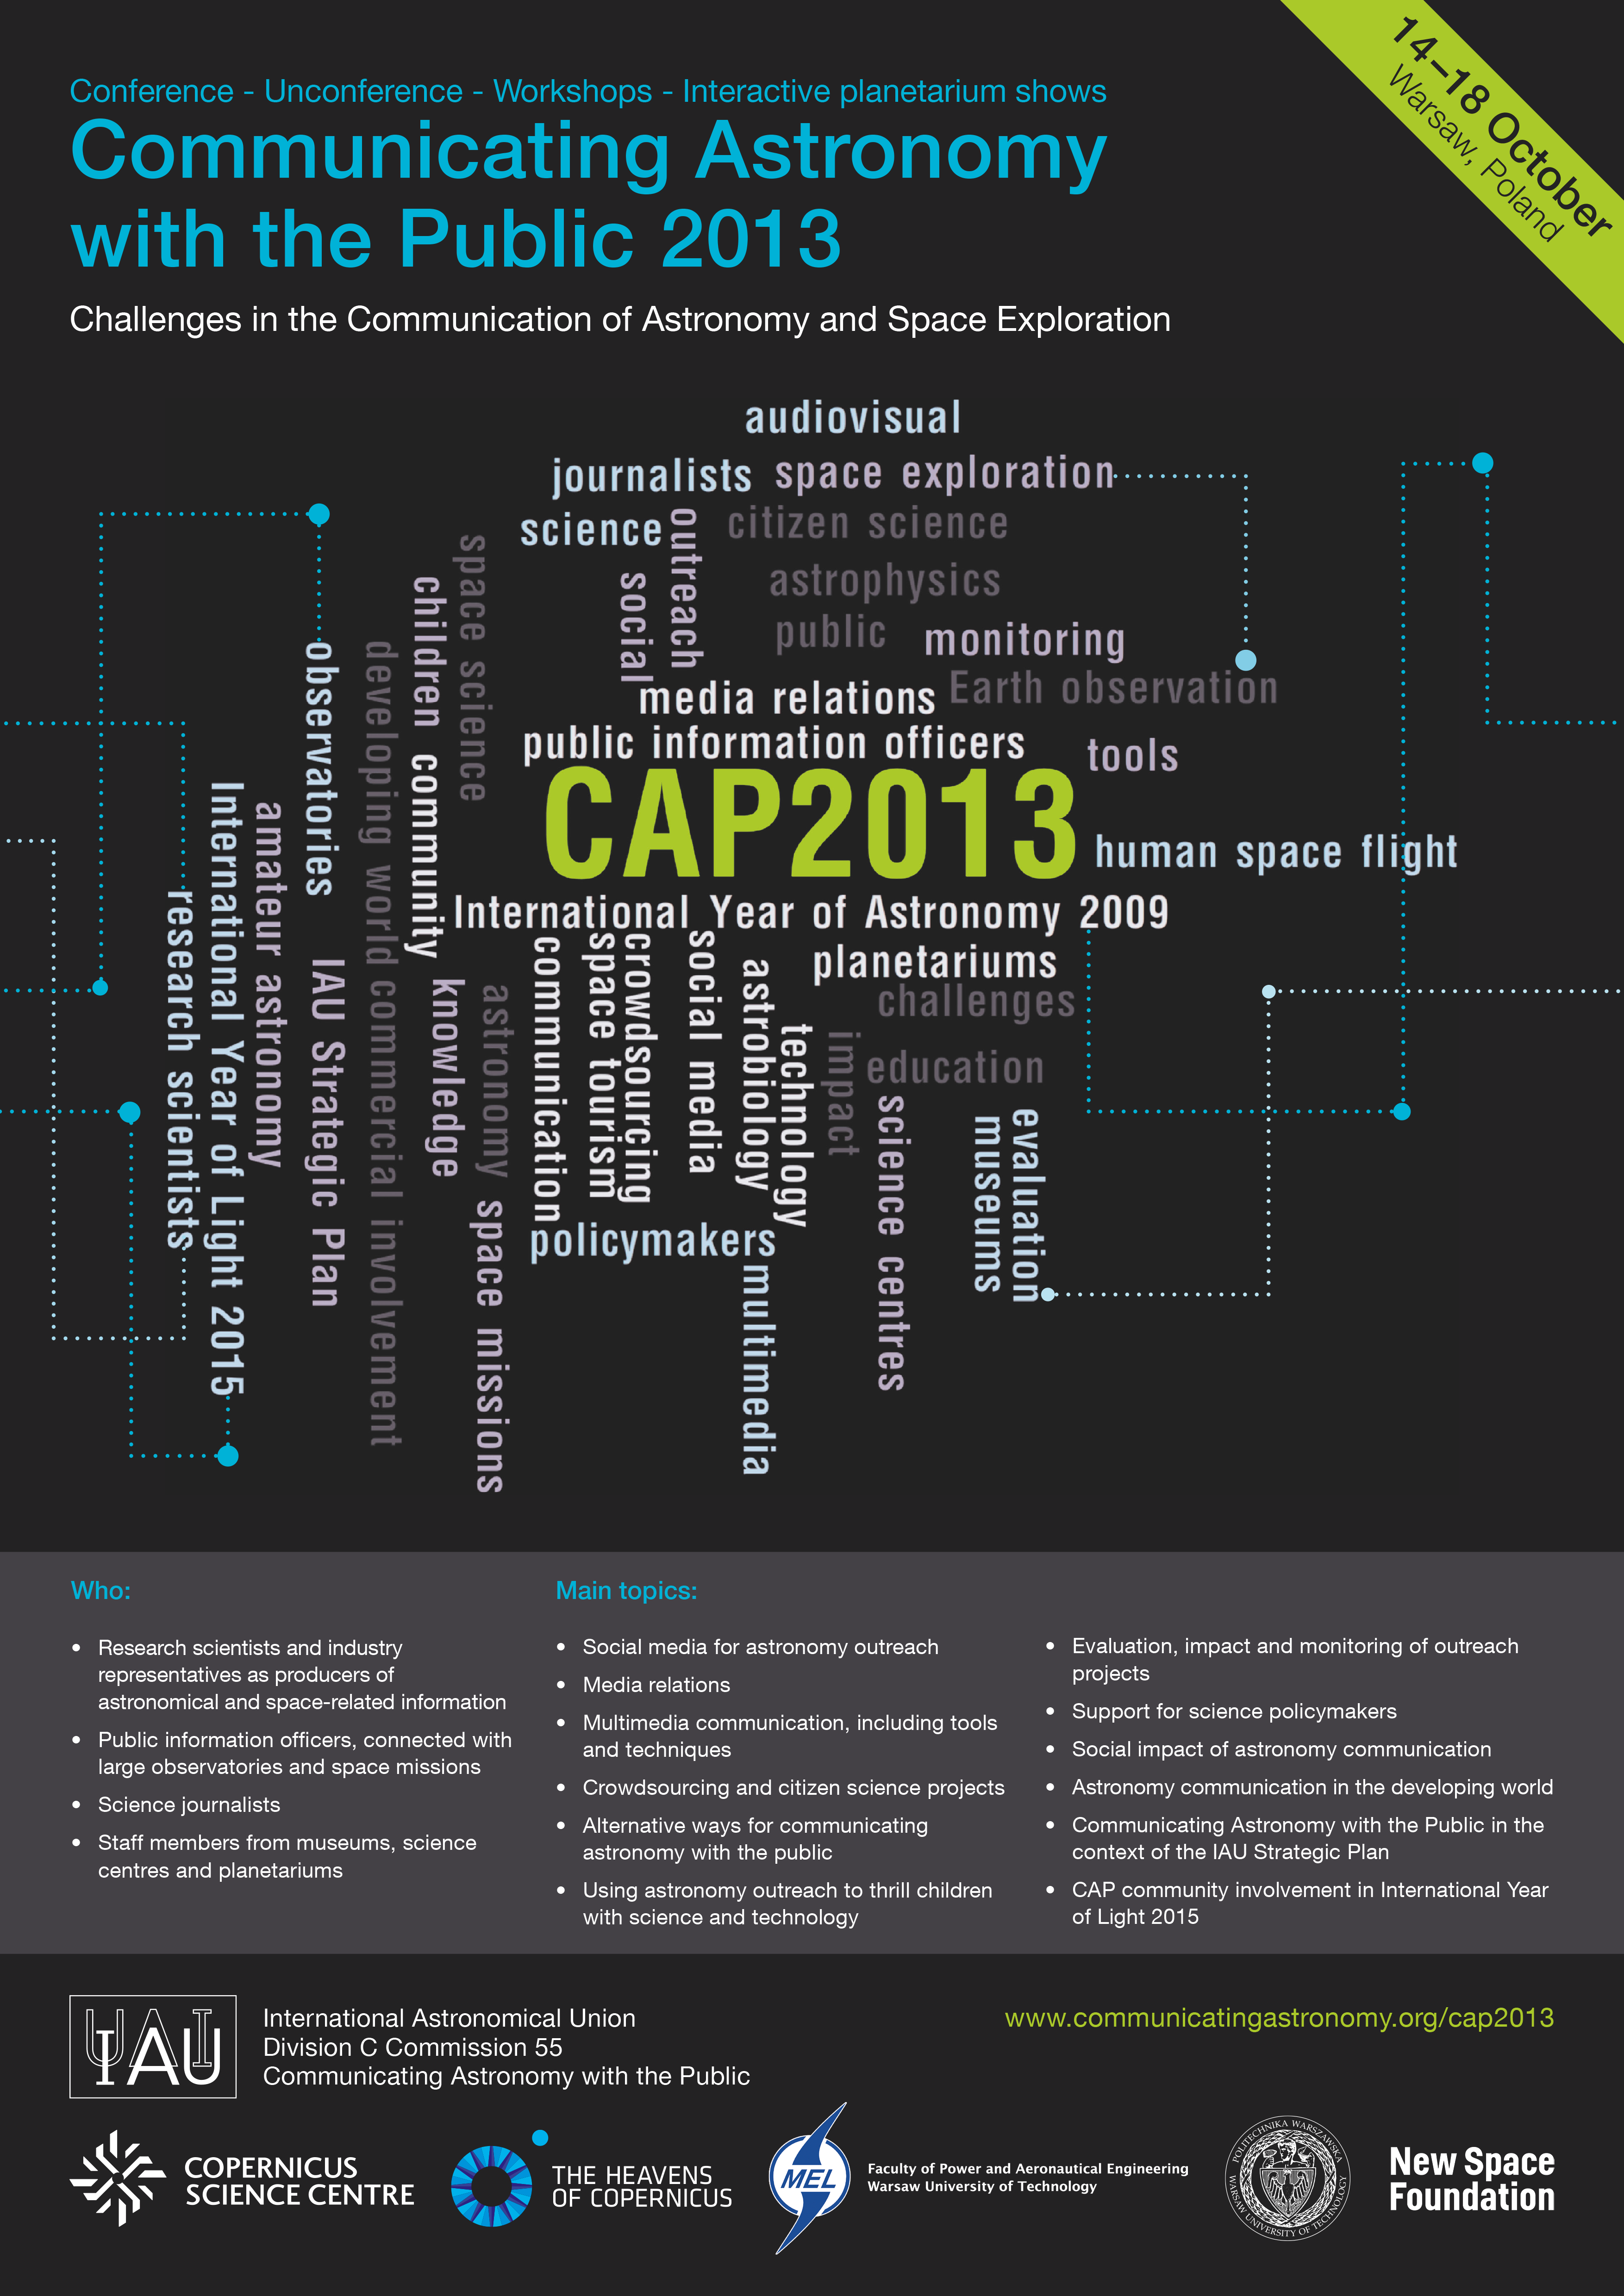

Cap2013 poster

Communicating Astronomy with the Public 2013 - Conference.

For more information about this event, visit: communicatingastronomy.org/cap2013/

The pdf file of this poster is available here.

Credit: ESO